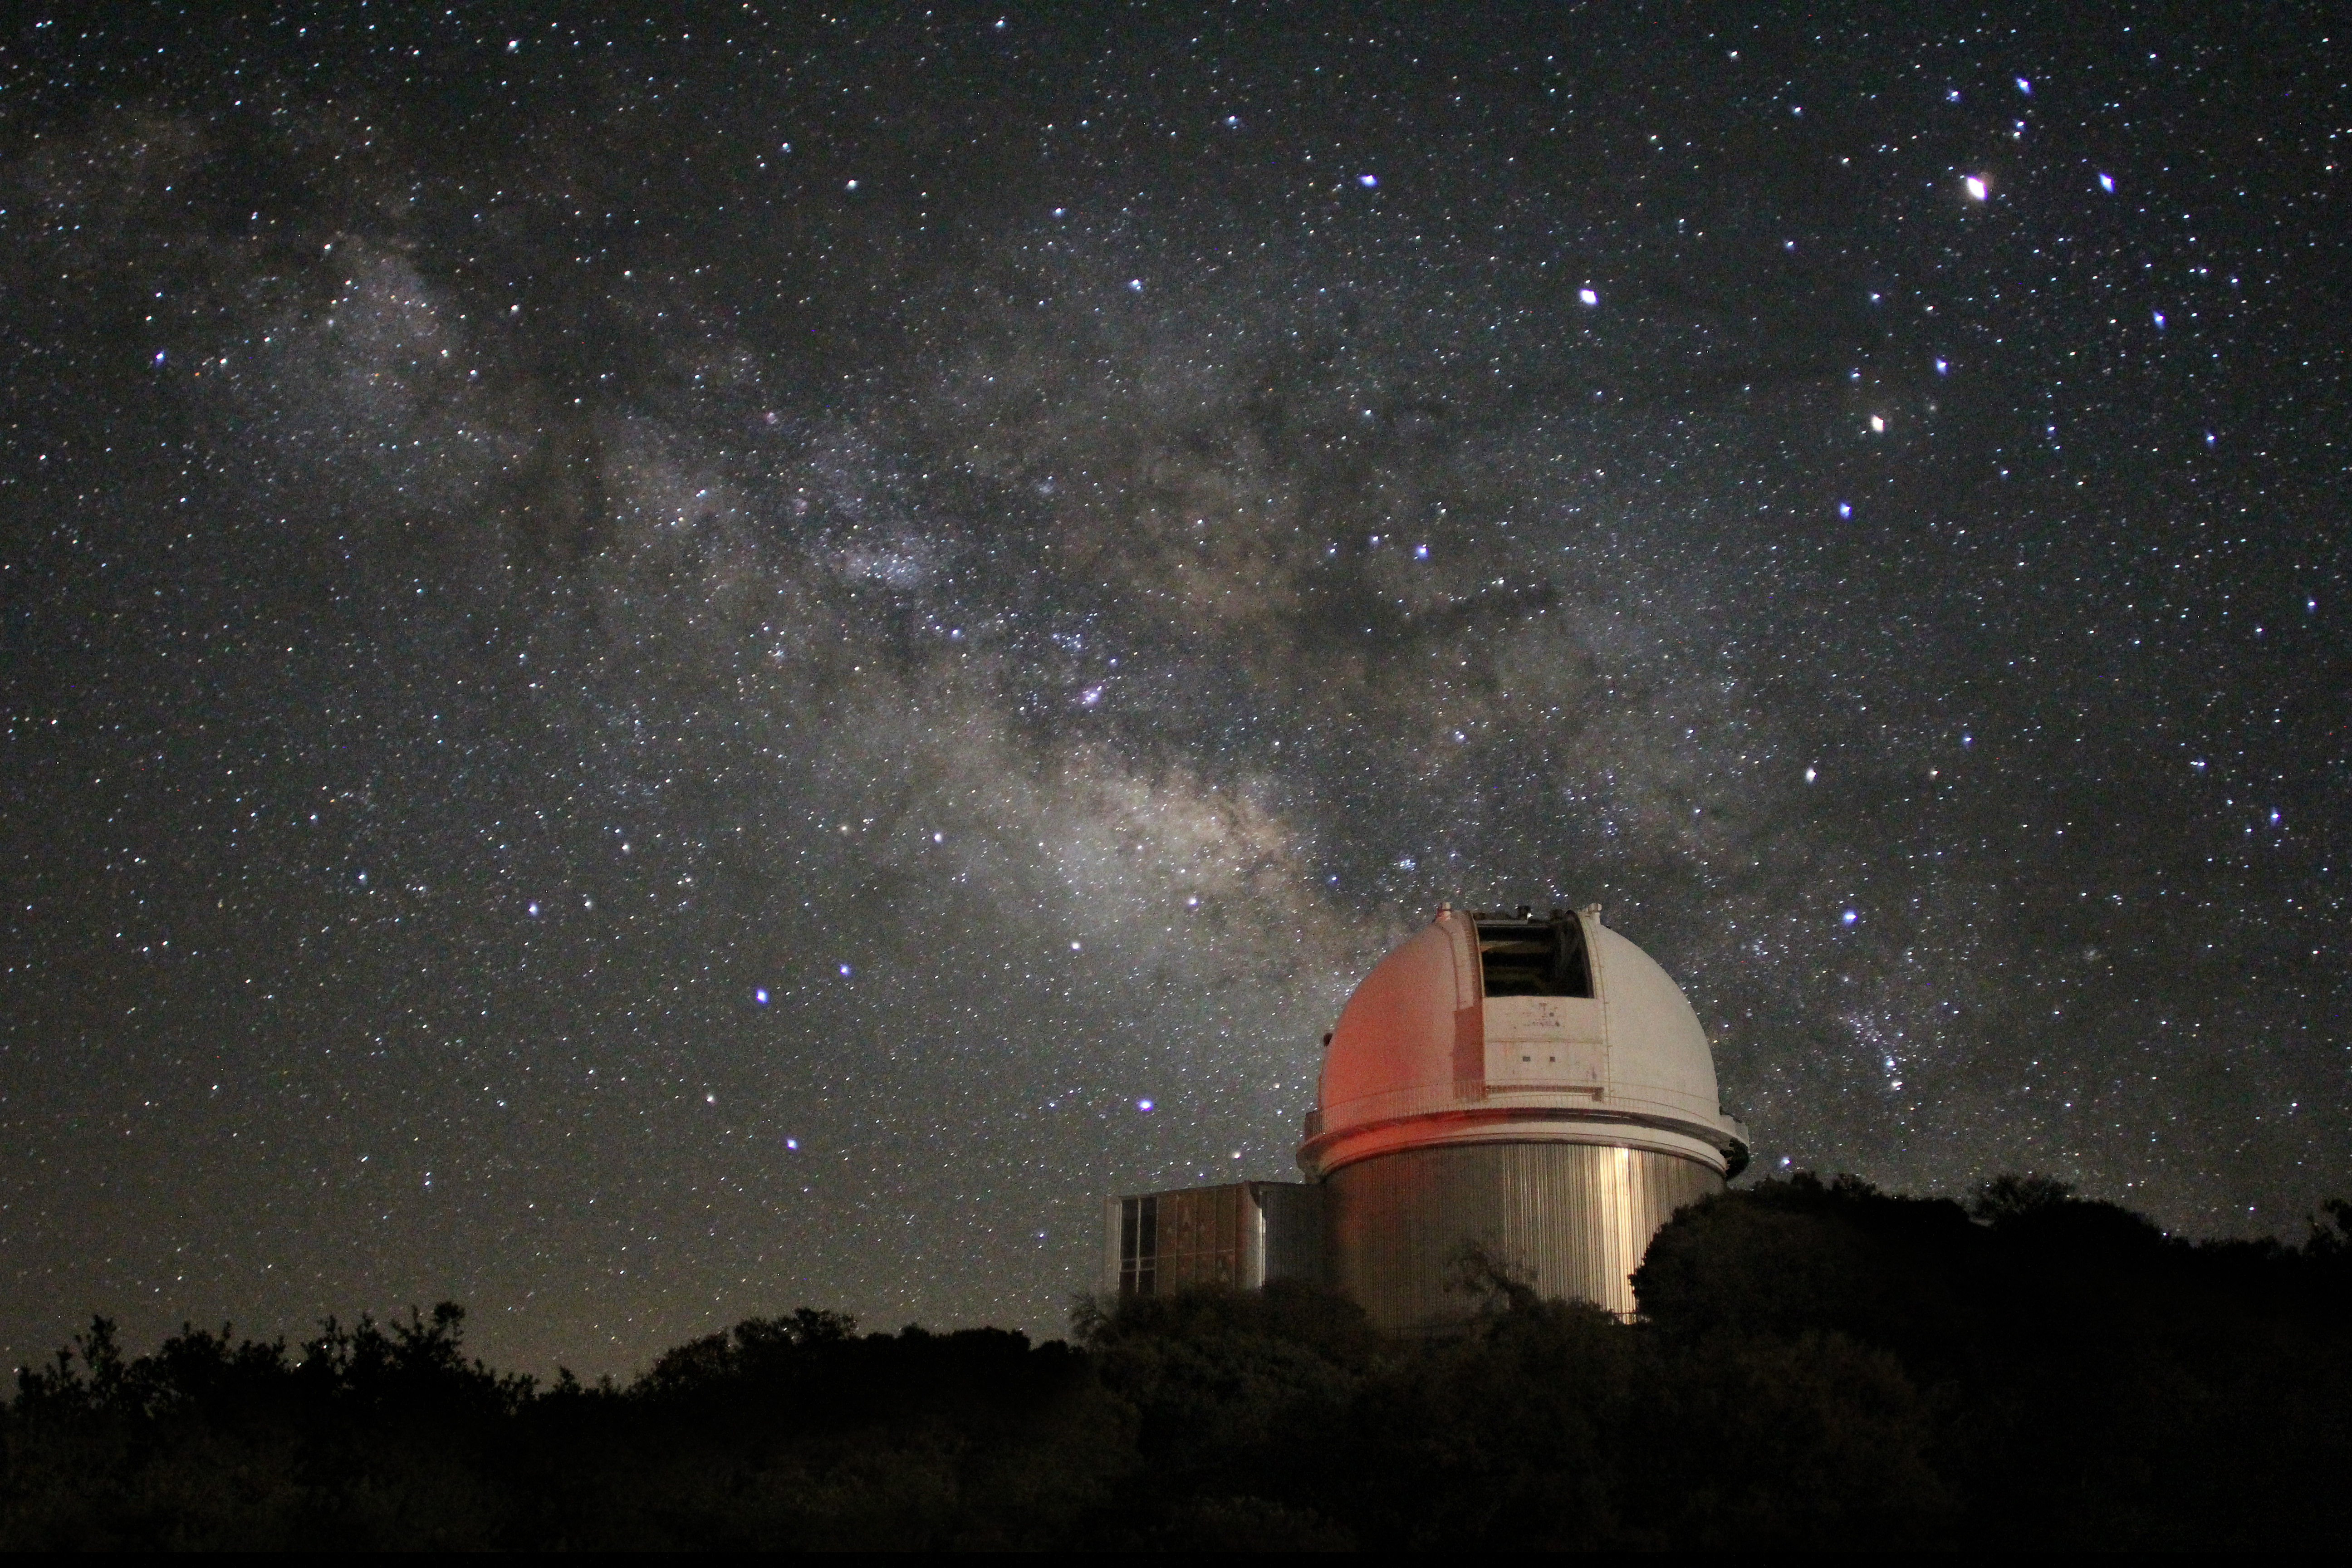

Milky Way over KPNO 2.1-meter Telescope

Milky Way over the KPNO 2.1-meter Telescope at Kitt Peak National Observatory, AZ.

Credit: KPNO/NOIRLab/NSF/AURA/P. Marenfeld